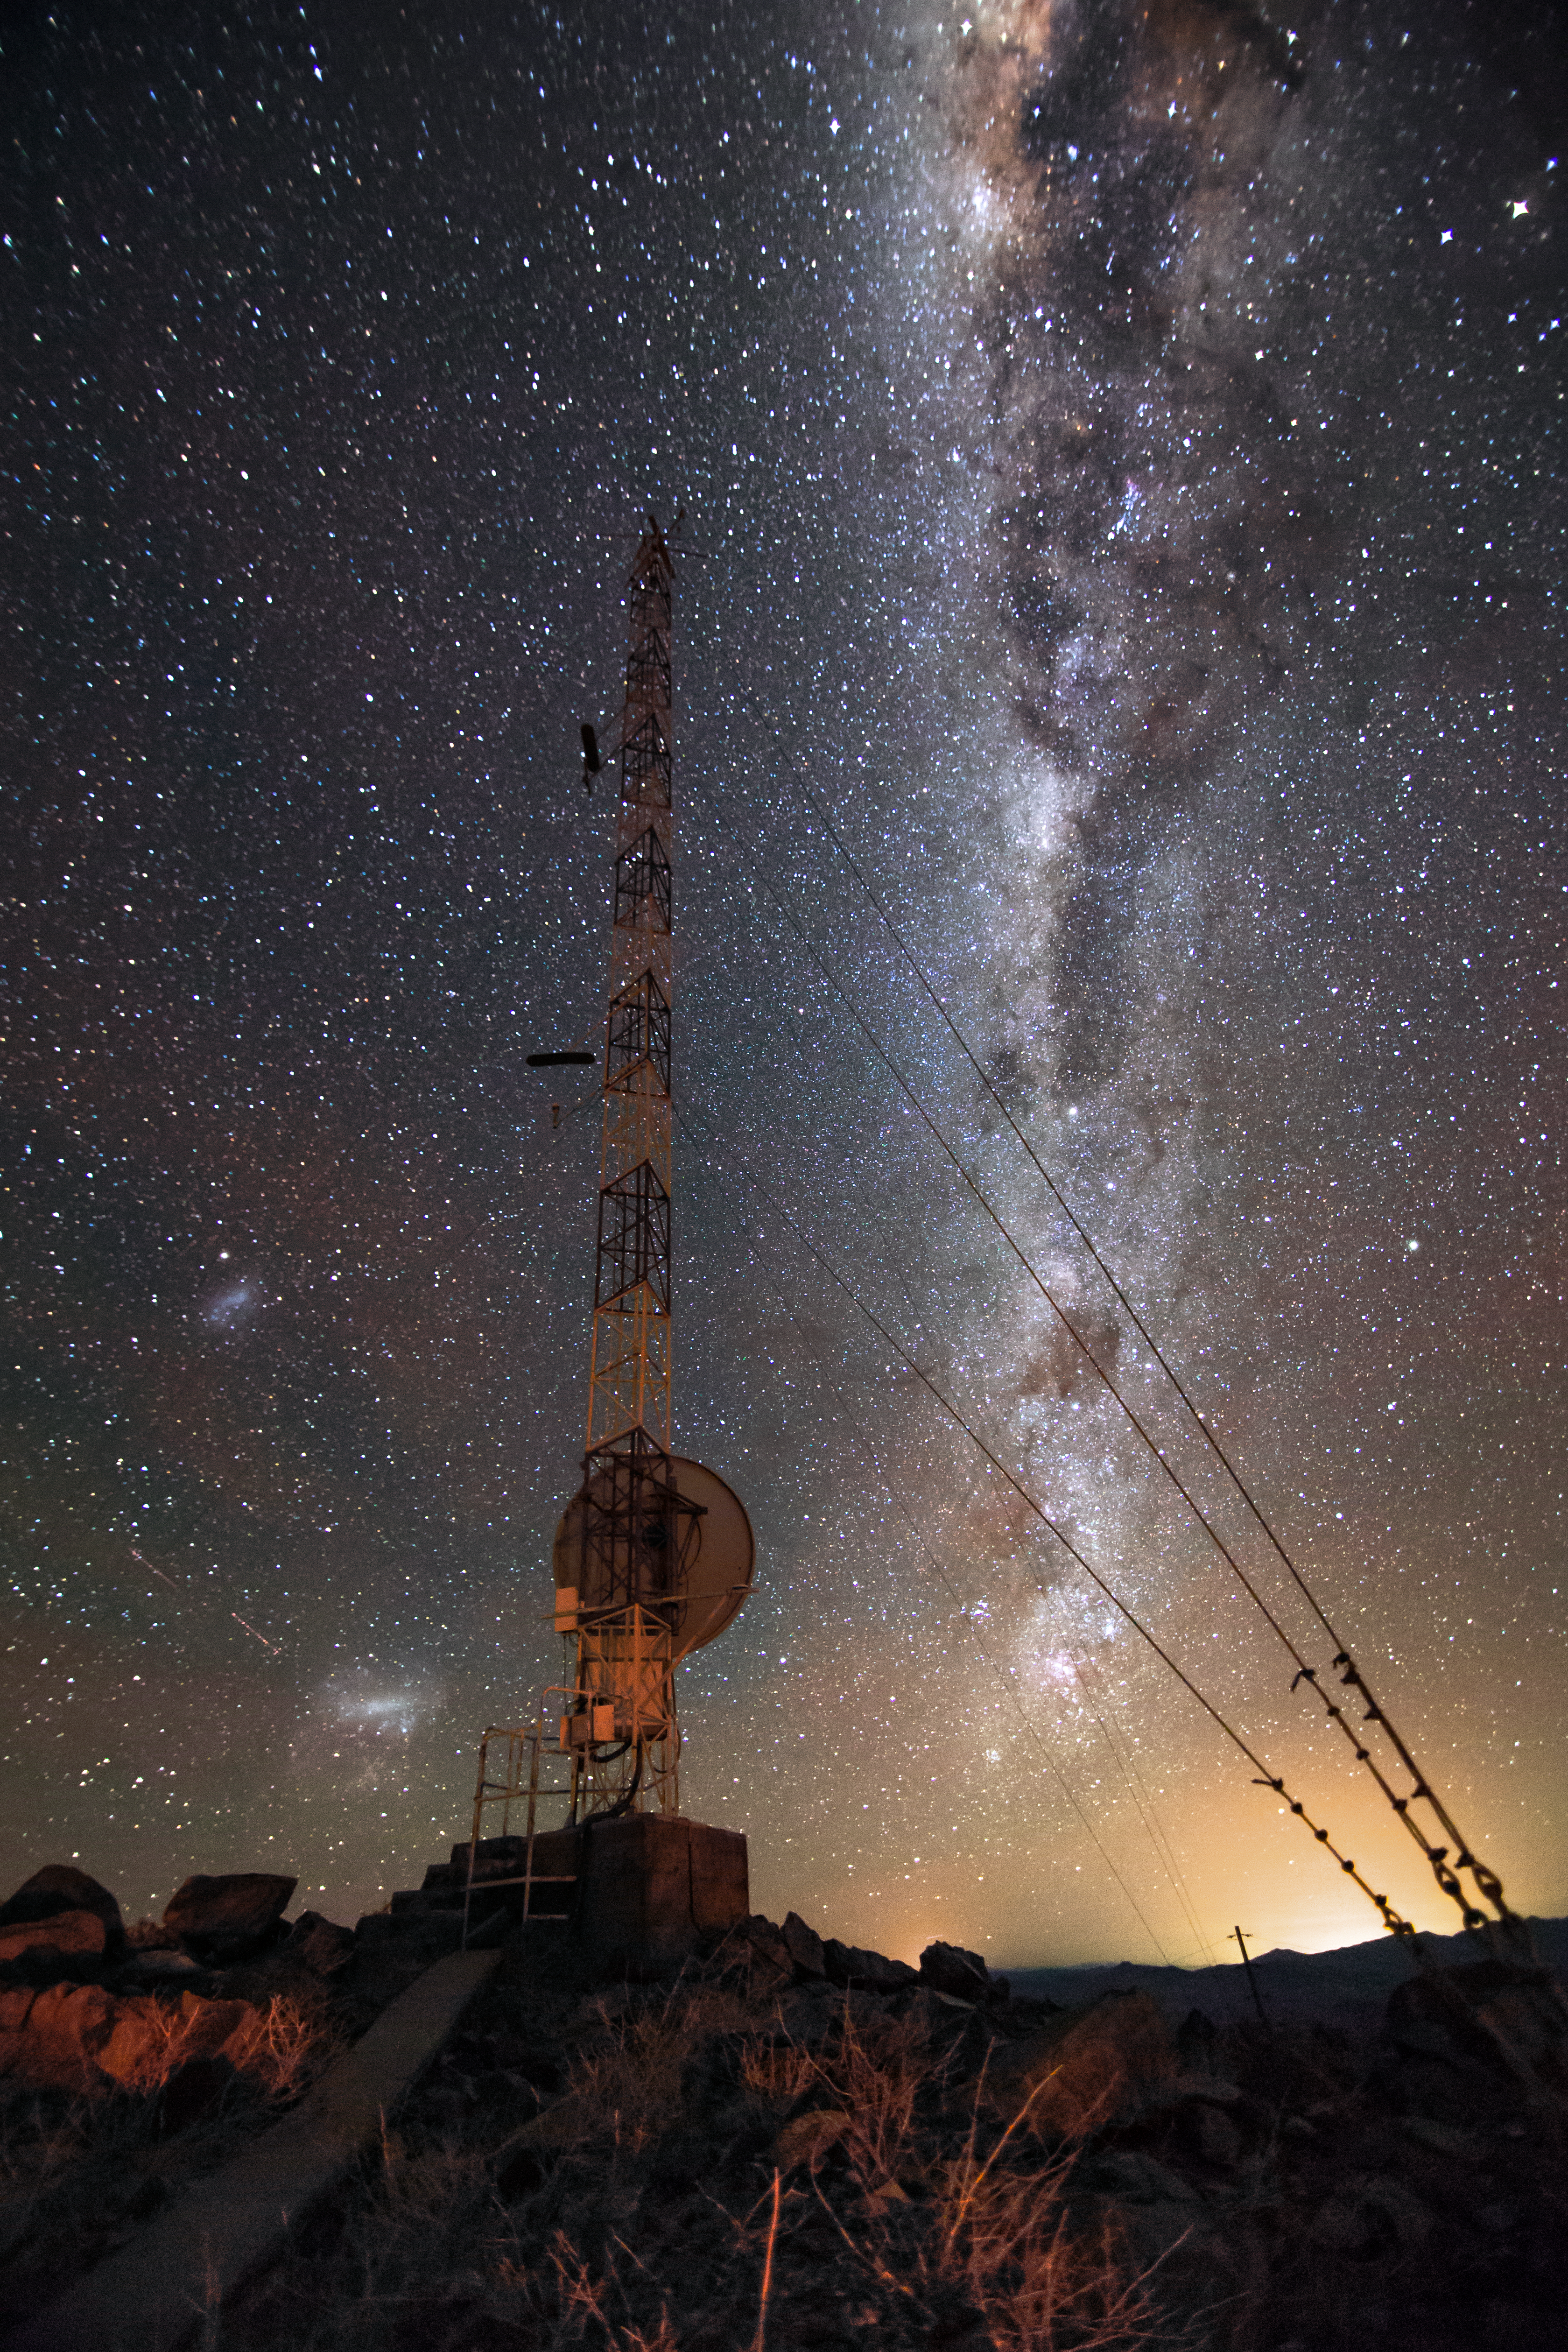

Milky Way over La Silla

The Milky Way provides a stunning backdrop to the 2-metre-diameter radio antenna on the La Silla weather tower.

Credit: L. Zychova/ESO